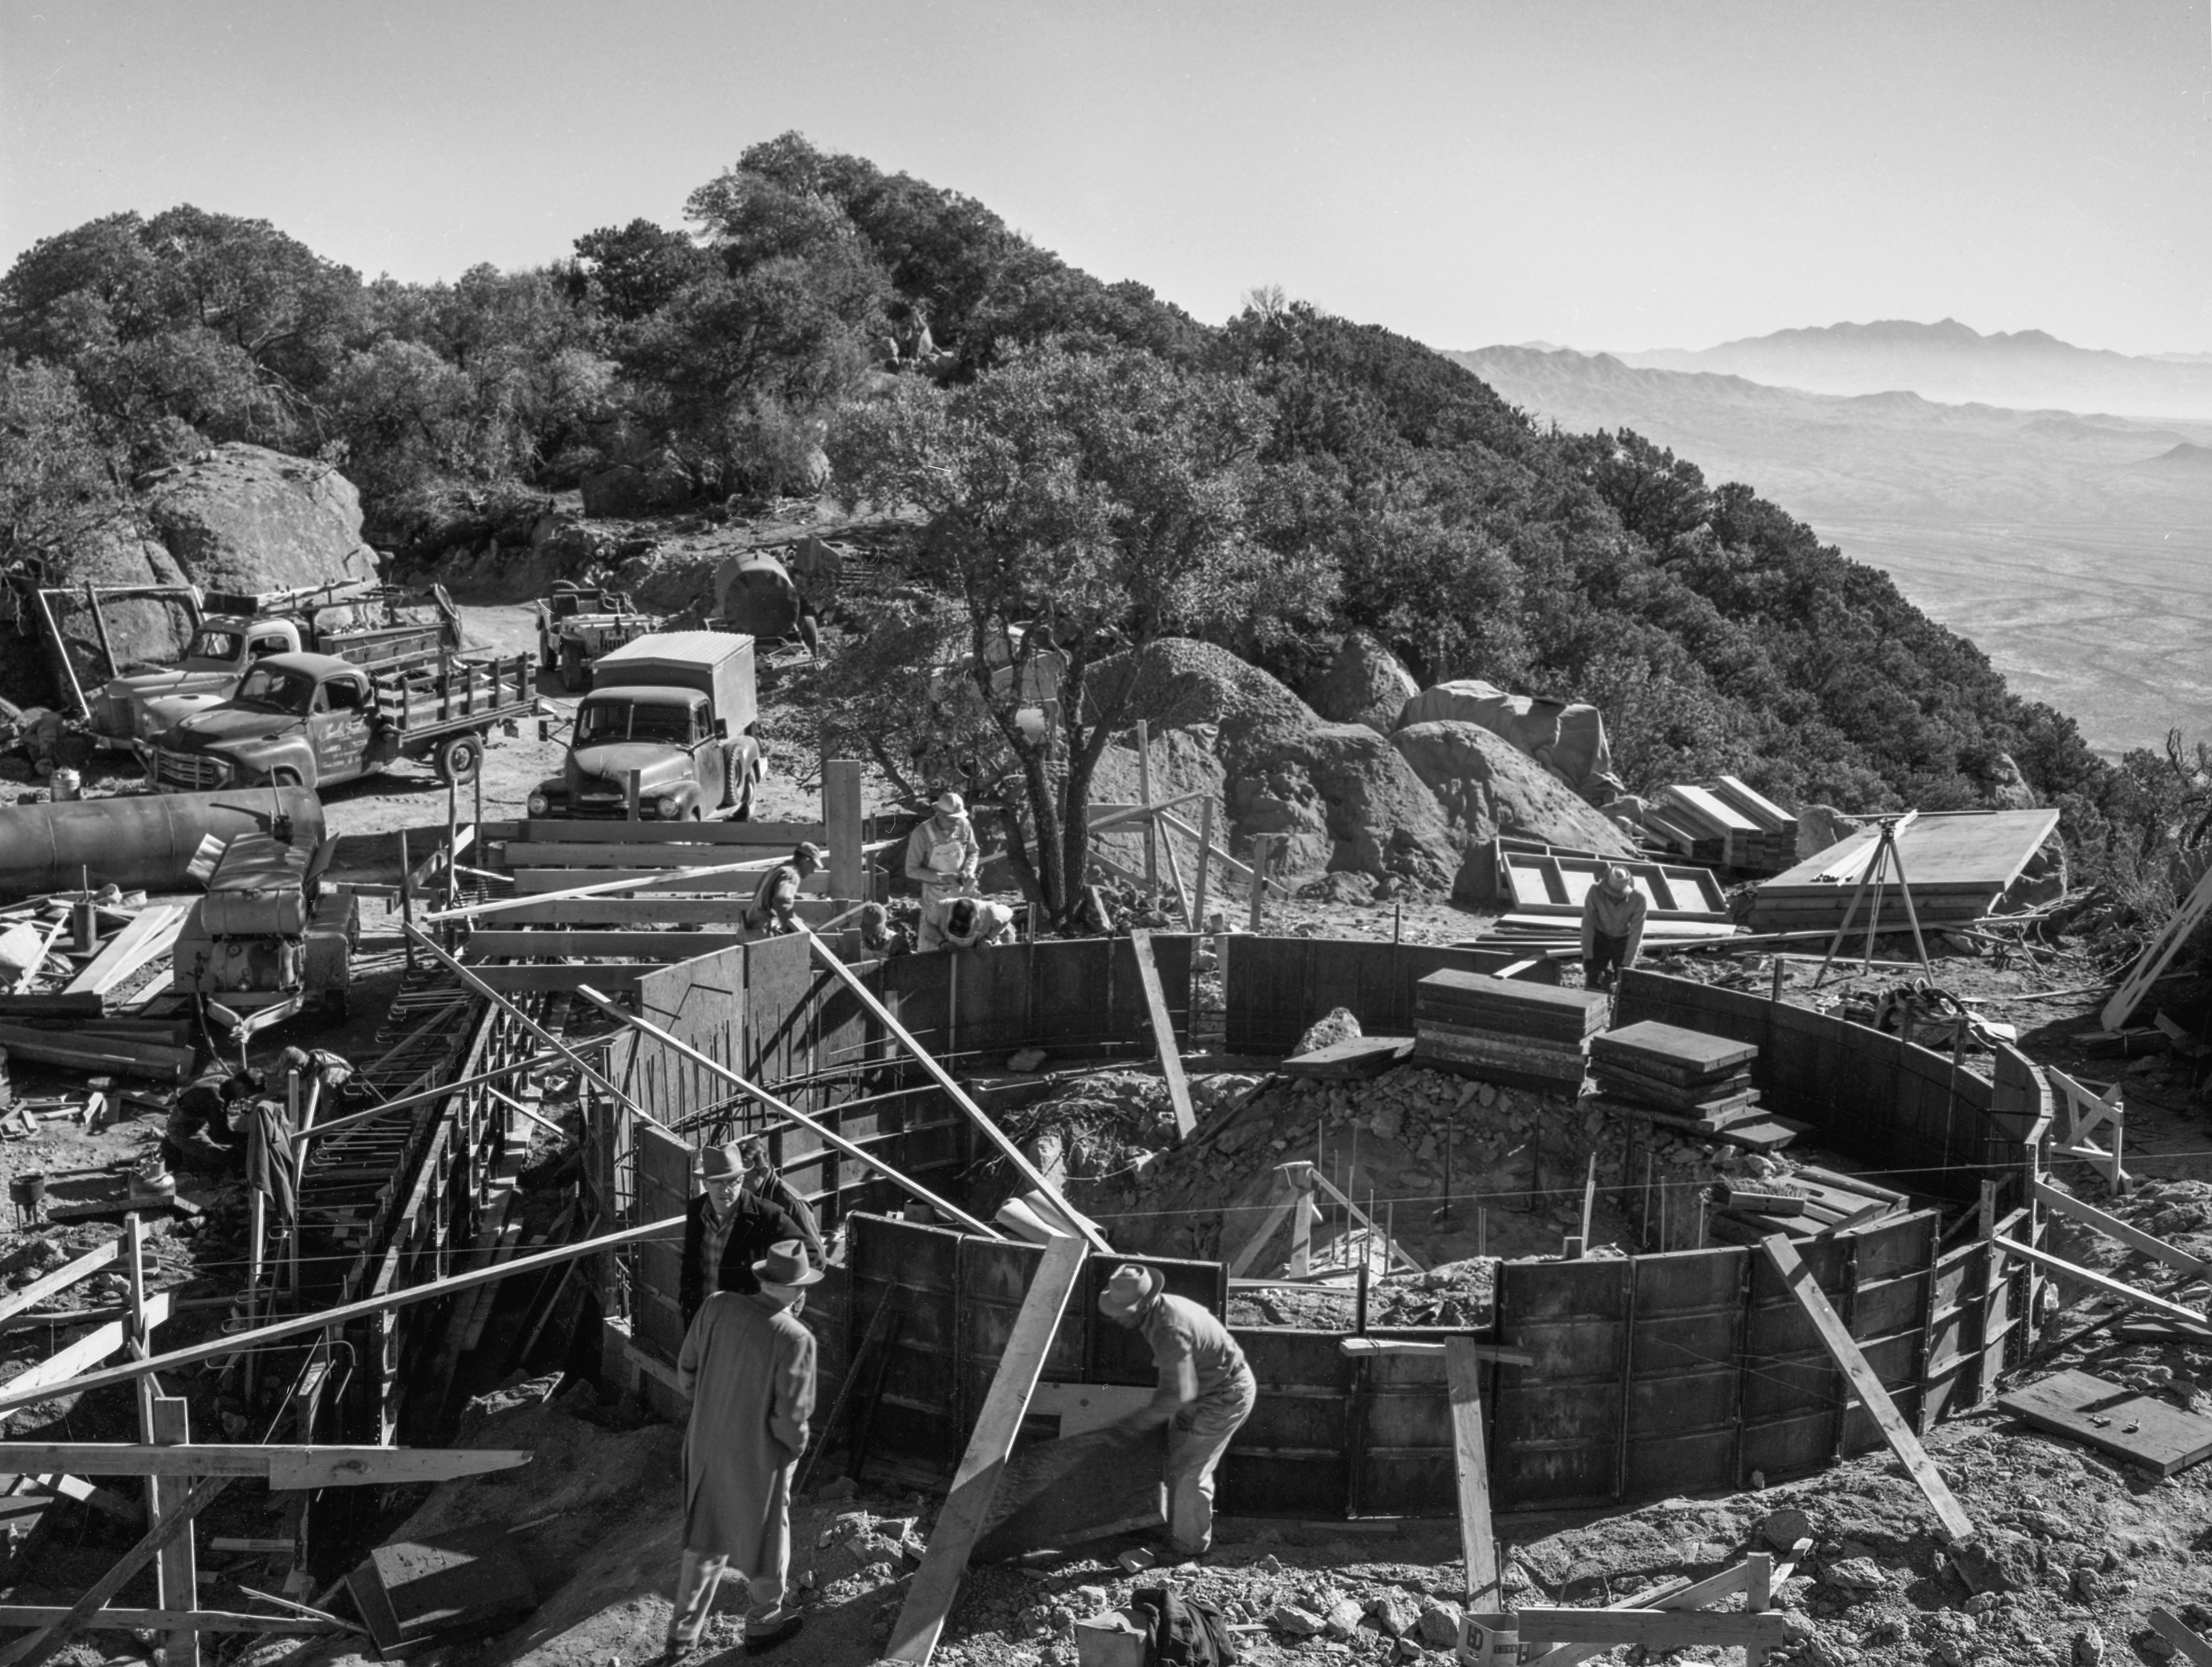

Construction Site of the #1 36-inch Telescope, 1958

This image is stored at NOIRLab Headquarters in Tucson, Arizona. For the original negative of this image, see KPNO Negatives envelope 594, image 594. It was captured around 1958 at the Kitt Peak Construction Site of the #1 36-inch Telescope.

This image is part of NSF NOIRLab’s historical archives.

Credit: KPNO/NOIRLab/NSF/AURA